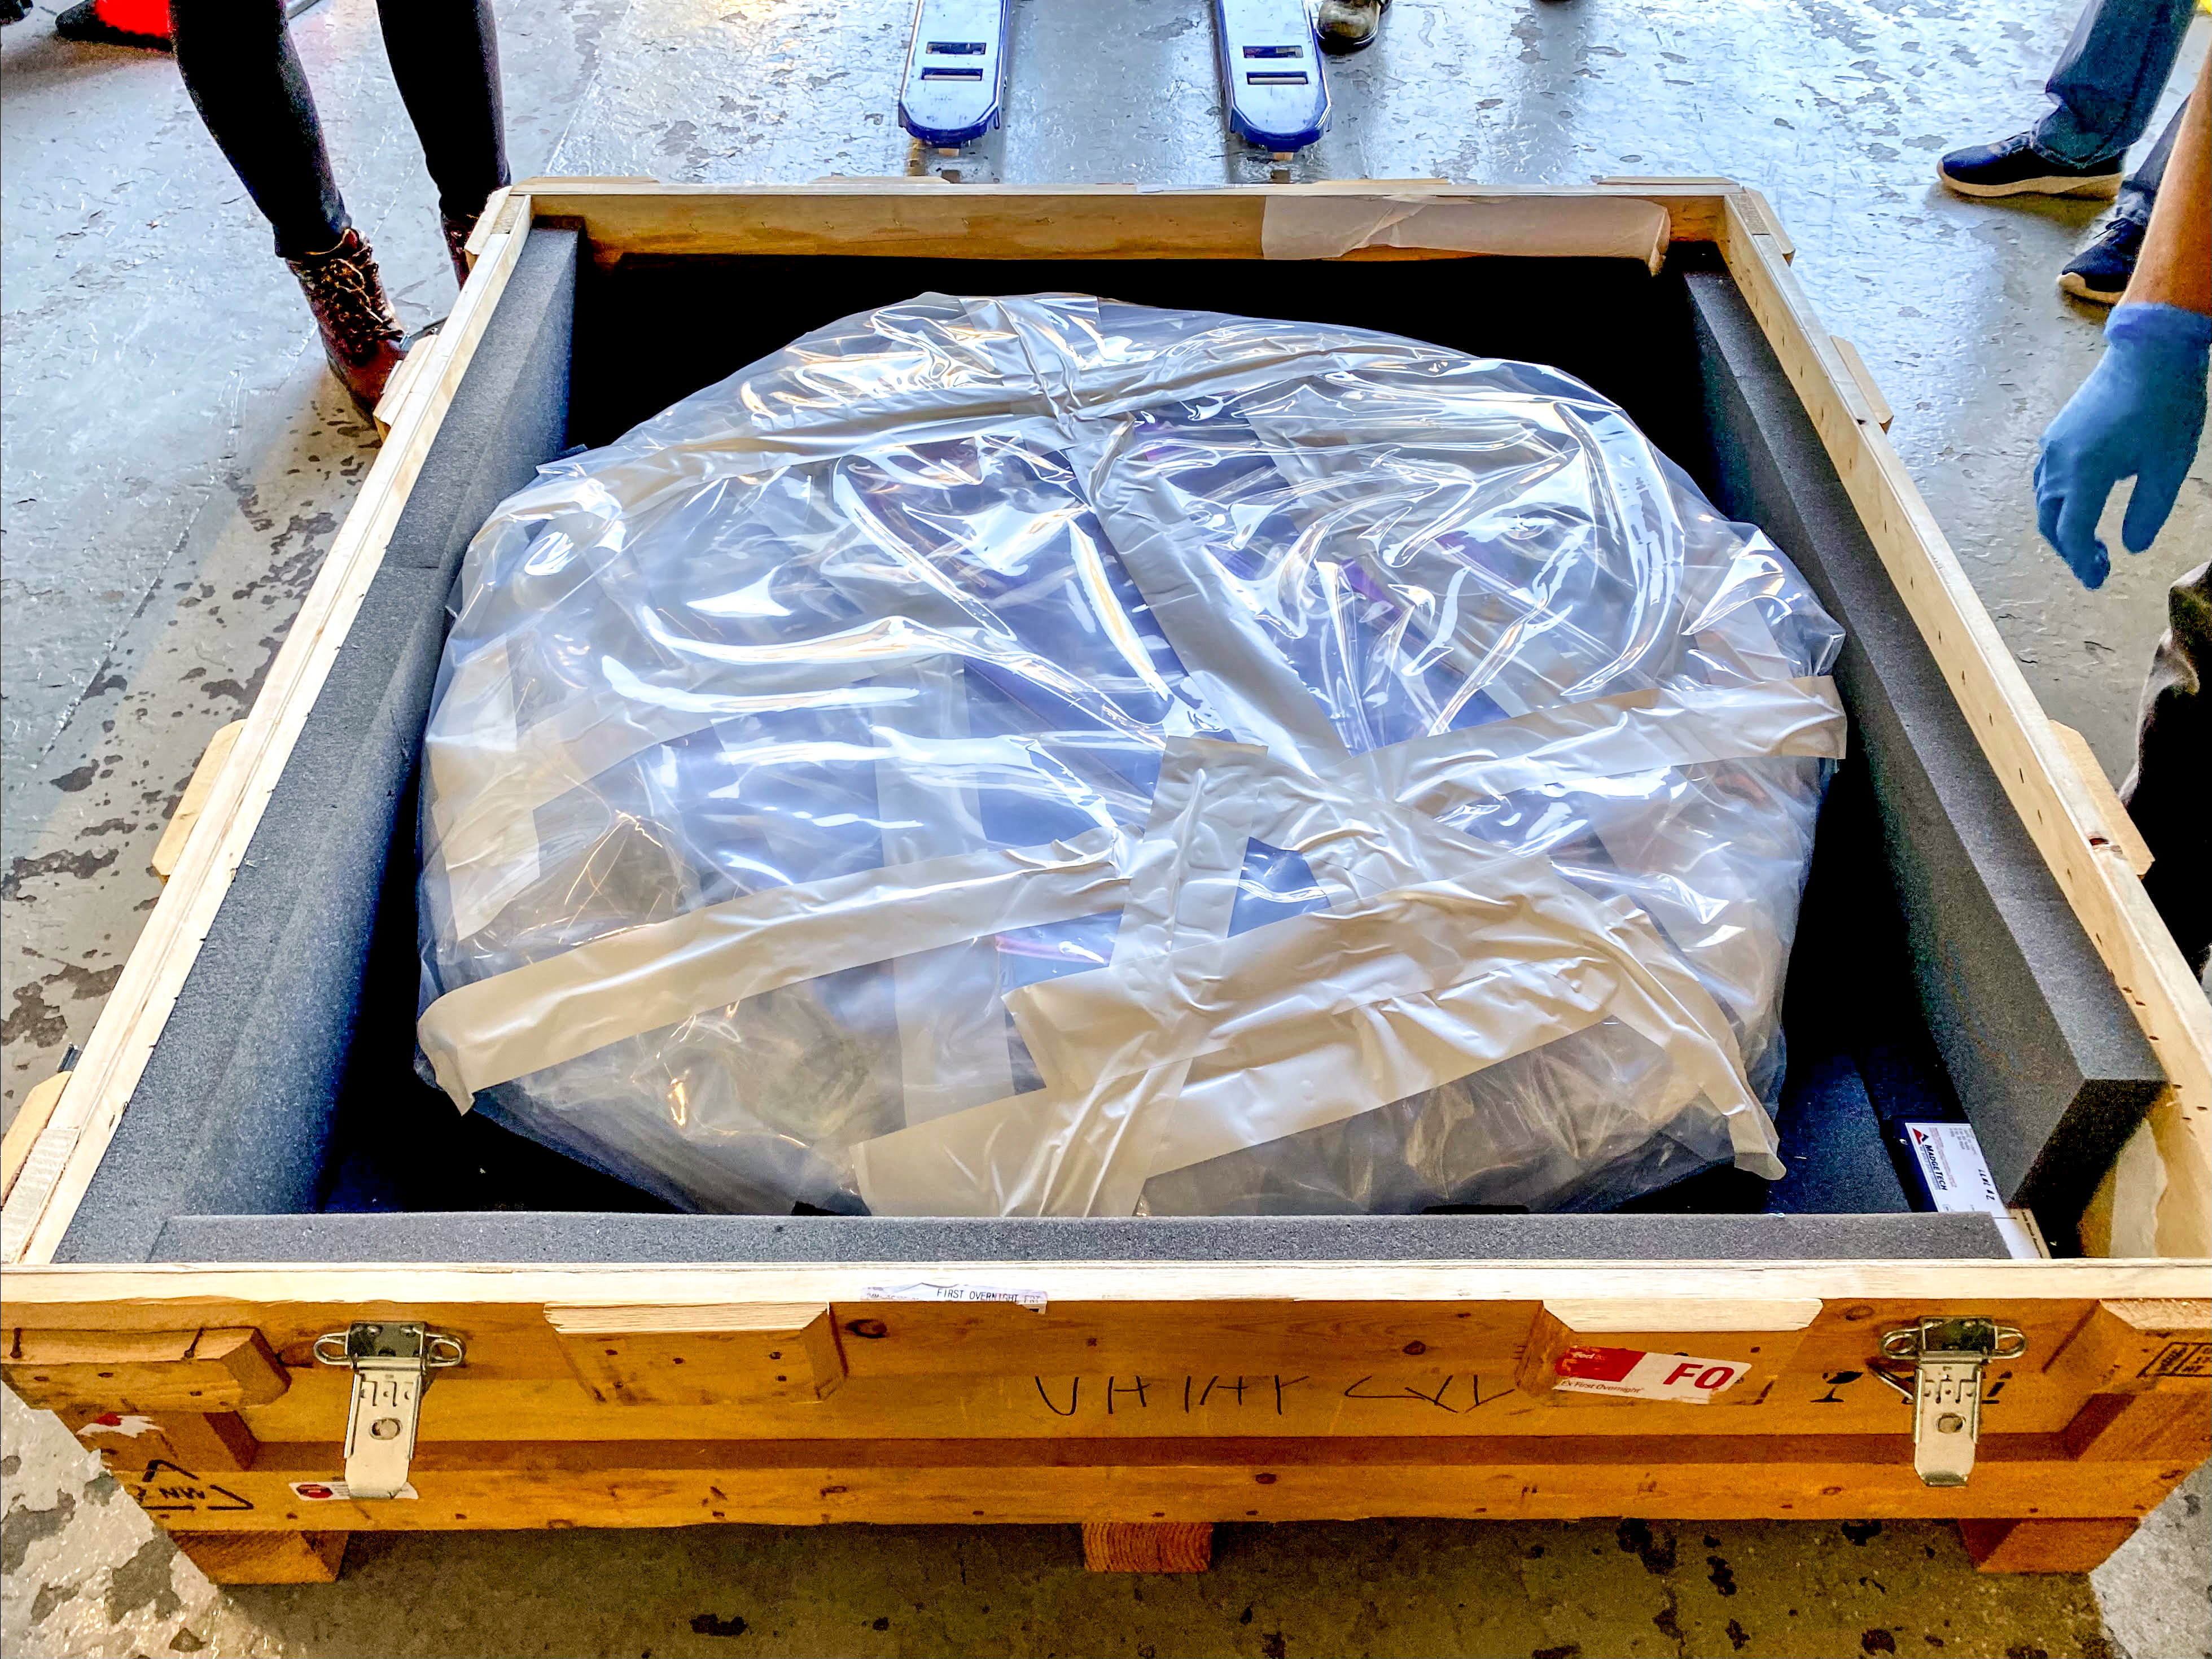

Rubin r-band filter

The first completed filter for the Rubin Observatory LSST Camera has arrived at SLAC National Accelerator Laboratory.The r-band filter was delivered to SLAC on March 12th, marking an exciting milestone for the LSST Camera team.

Credit: Travis Lange/SLAC National Accelerator Laboratory